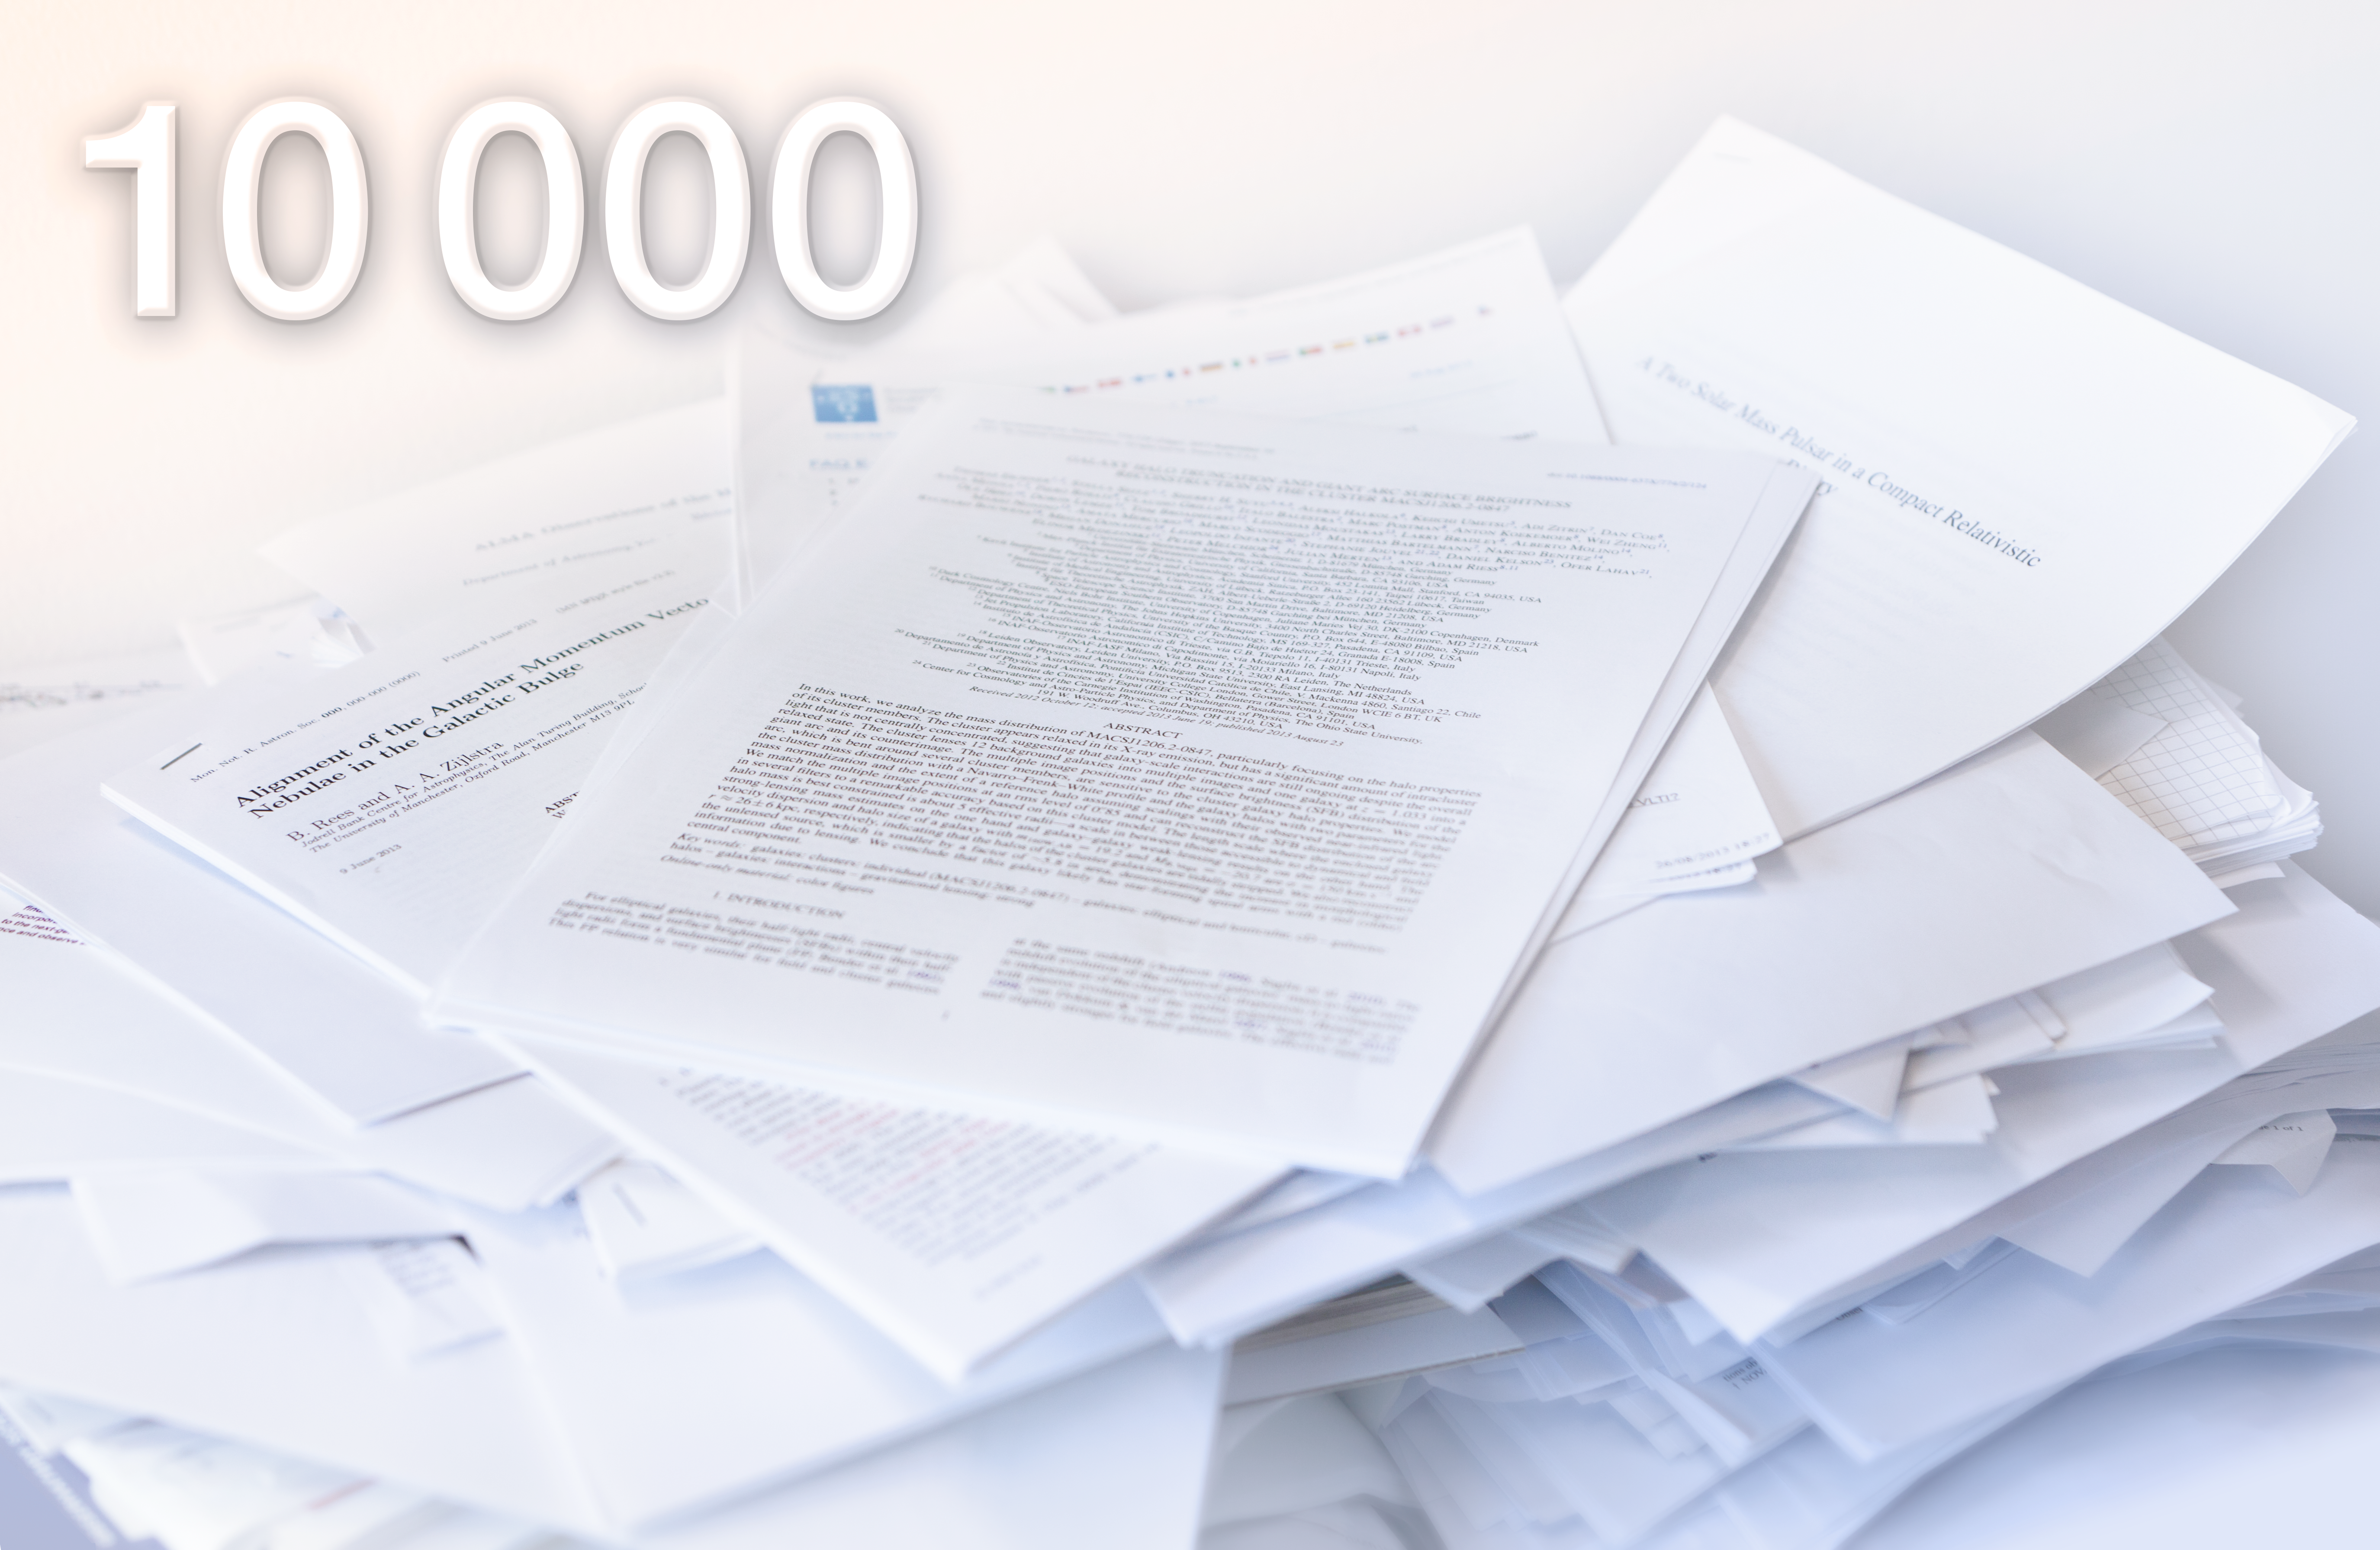

10000 papers from ESO data

The 10 000th scientific paper using data from ESO's facilities was recorded in the ESO bibliographic database on 11 September 2013. The lucky paper that crossed the 10K line is "Galaxy Halo Truncation and Giant Arc Surface Brightness Reconstruction in the Cluster MACSJ1206.2-0847" by Eichner et al. (ApJ, 2013, vol. 774, p. 124), which uses observations using the VIMOS instrument on ESO’s Very Large Telescope, the NASA/ESA Hubble Space Telescope, among others.

Credit: ESO